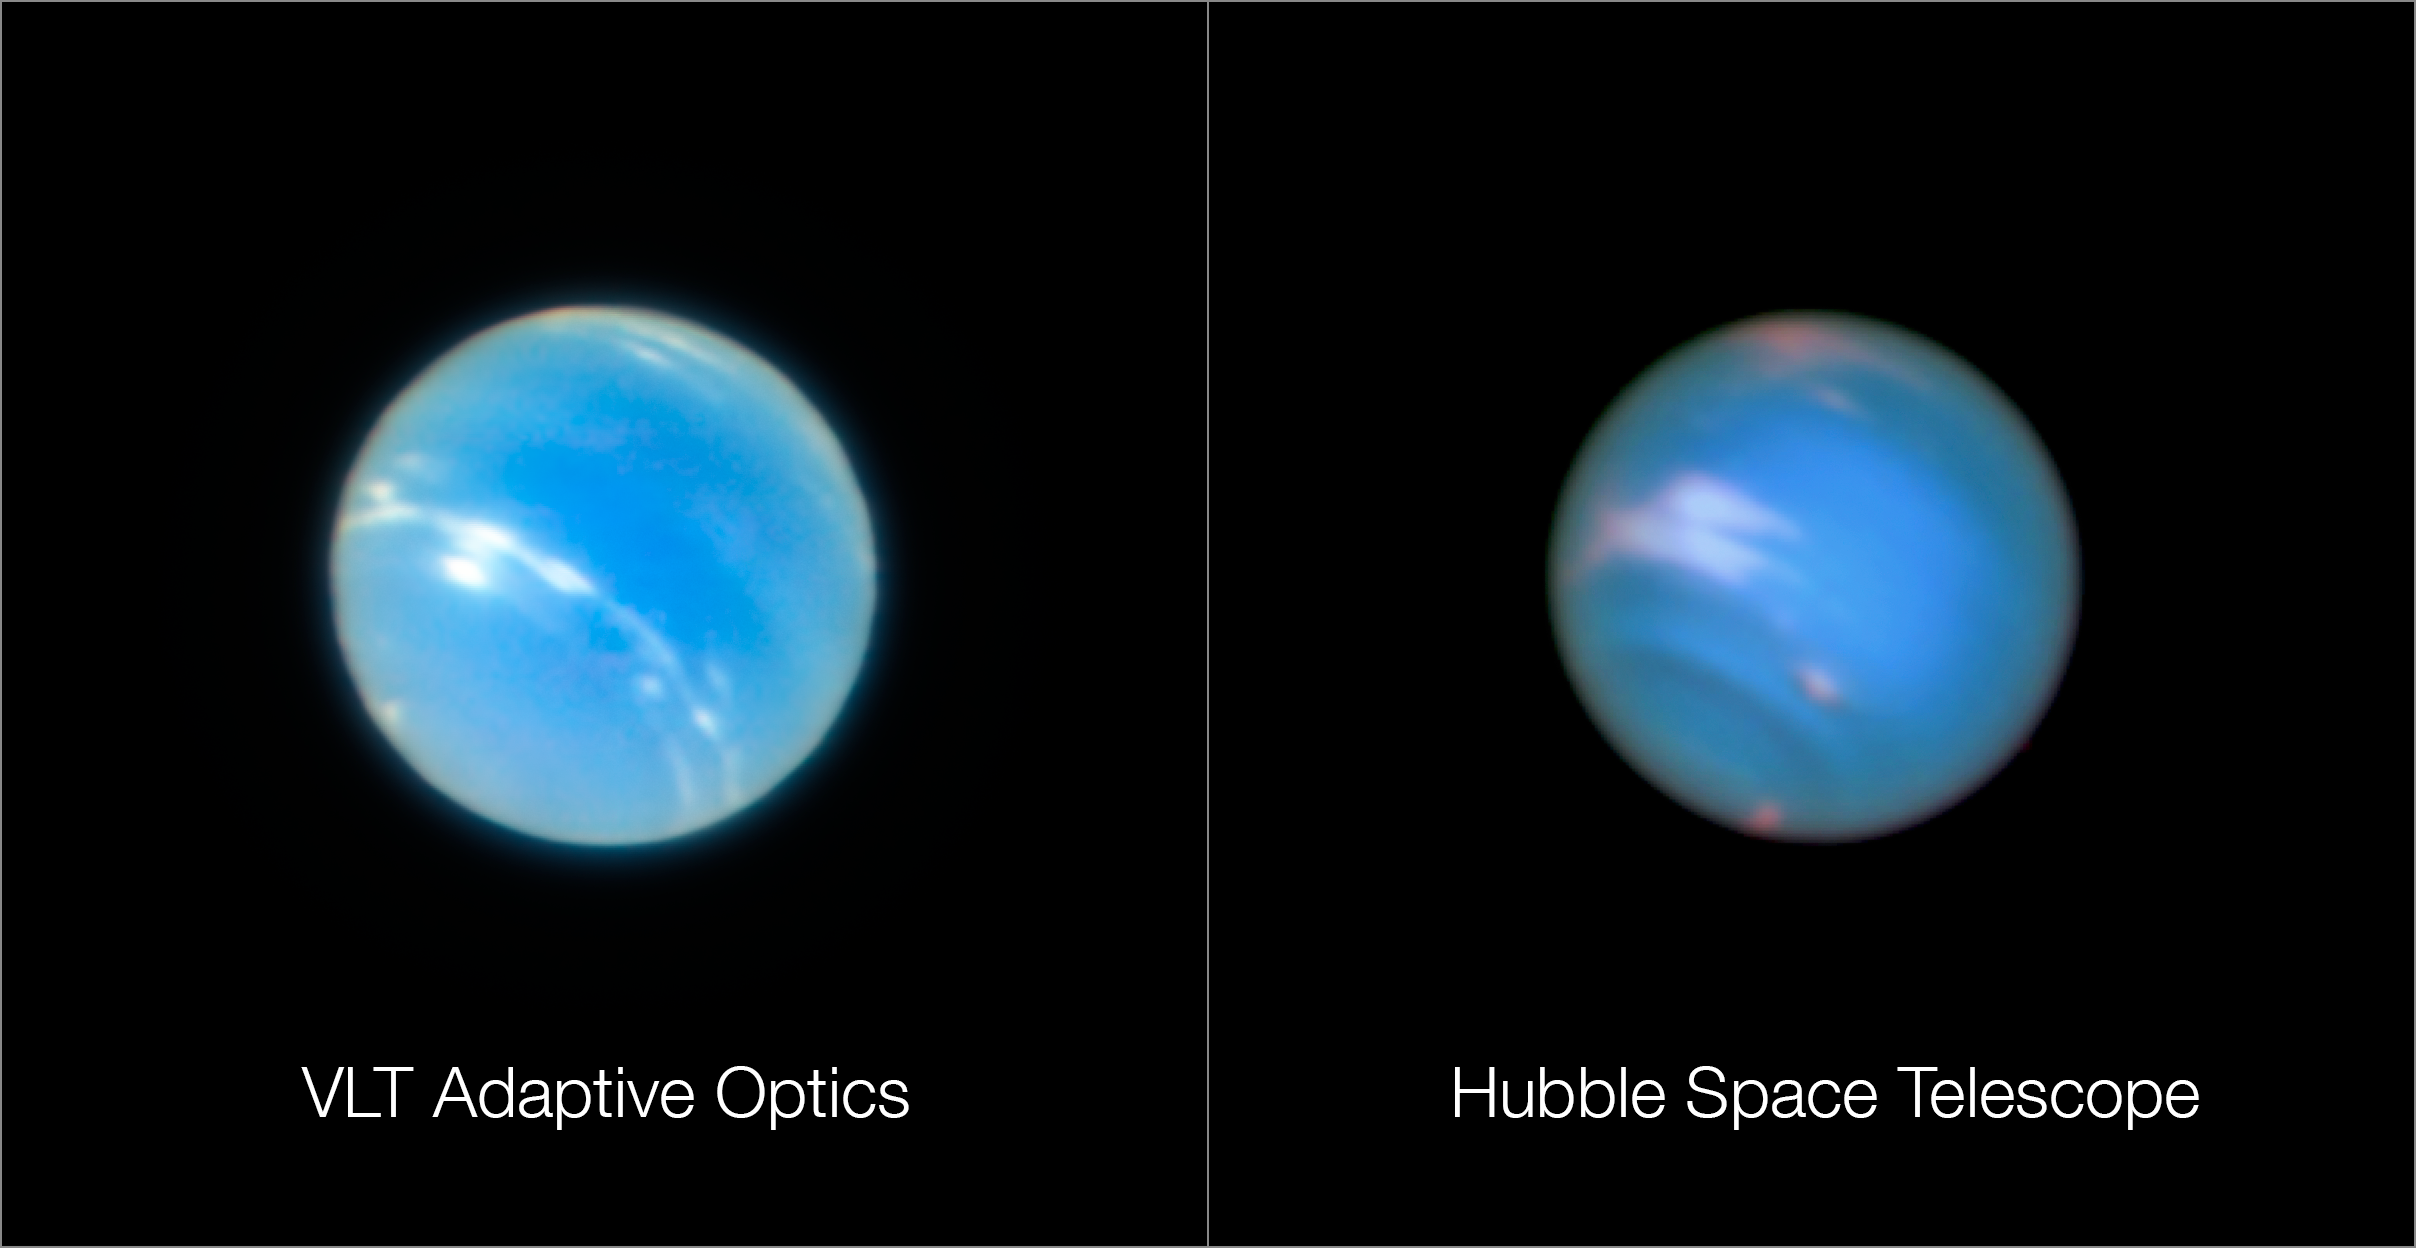

Neptune from the VLT and Hubble

The image of the planet Neptune on the left was obtained during the testing of the Narrow-Field adaptive optics mode of the MUSE instrument on ESO’s Very Large Telescope. The image on the right is a comparable image from the NASA/ESA Hubble Space Telescope. Note that the two images were not taken at the same time so do not show identical surface features.

Credit: ESO/P. Weilbacher (AIP)/NASA, ESA, and M.H. Wong and J. Tollefson (UC Berkeley)